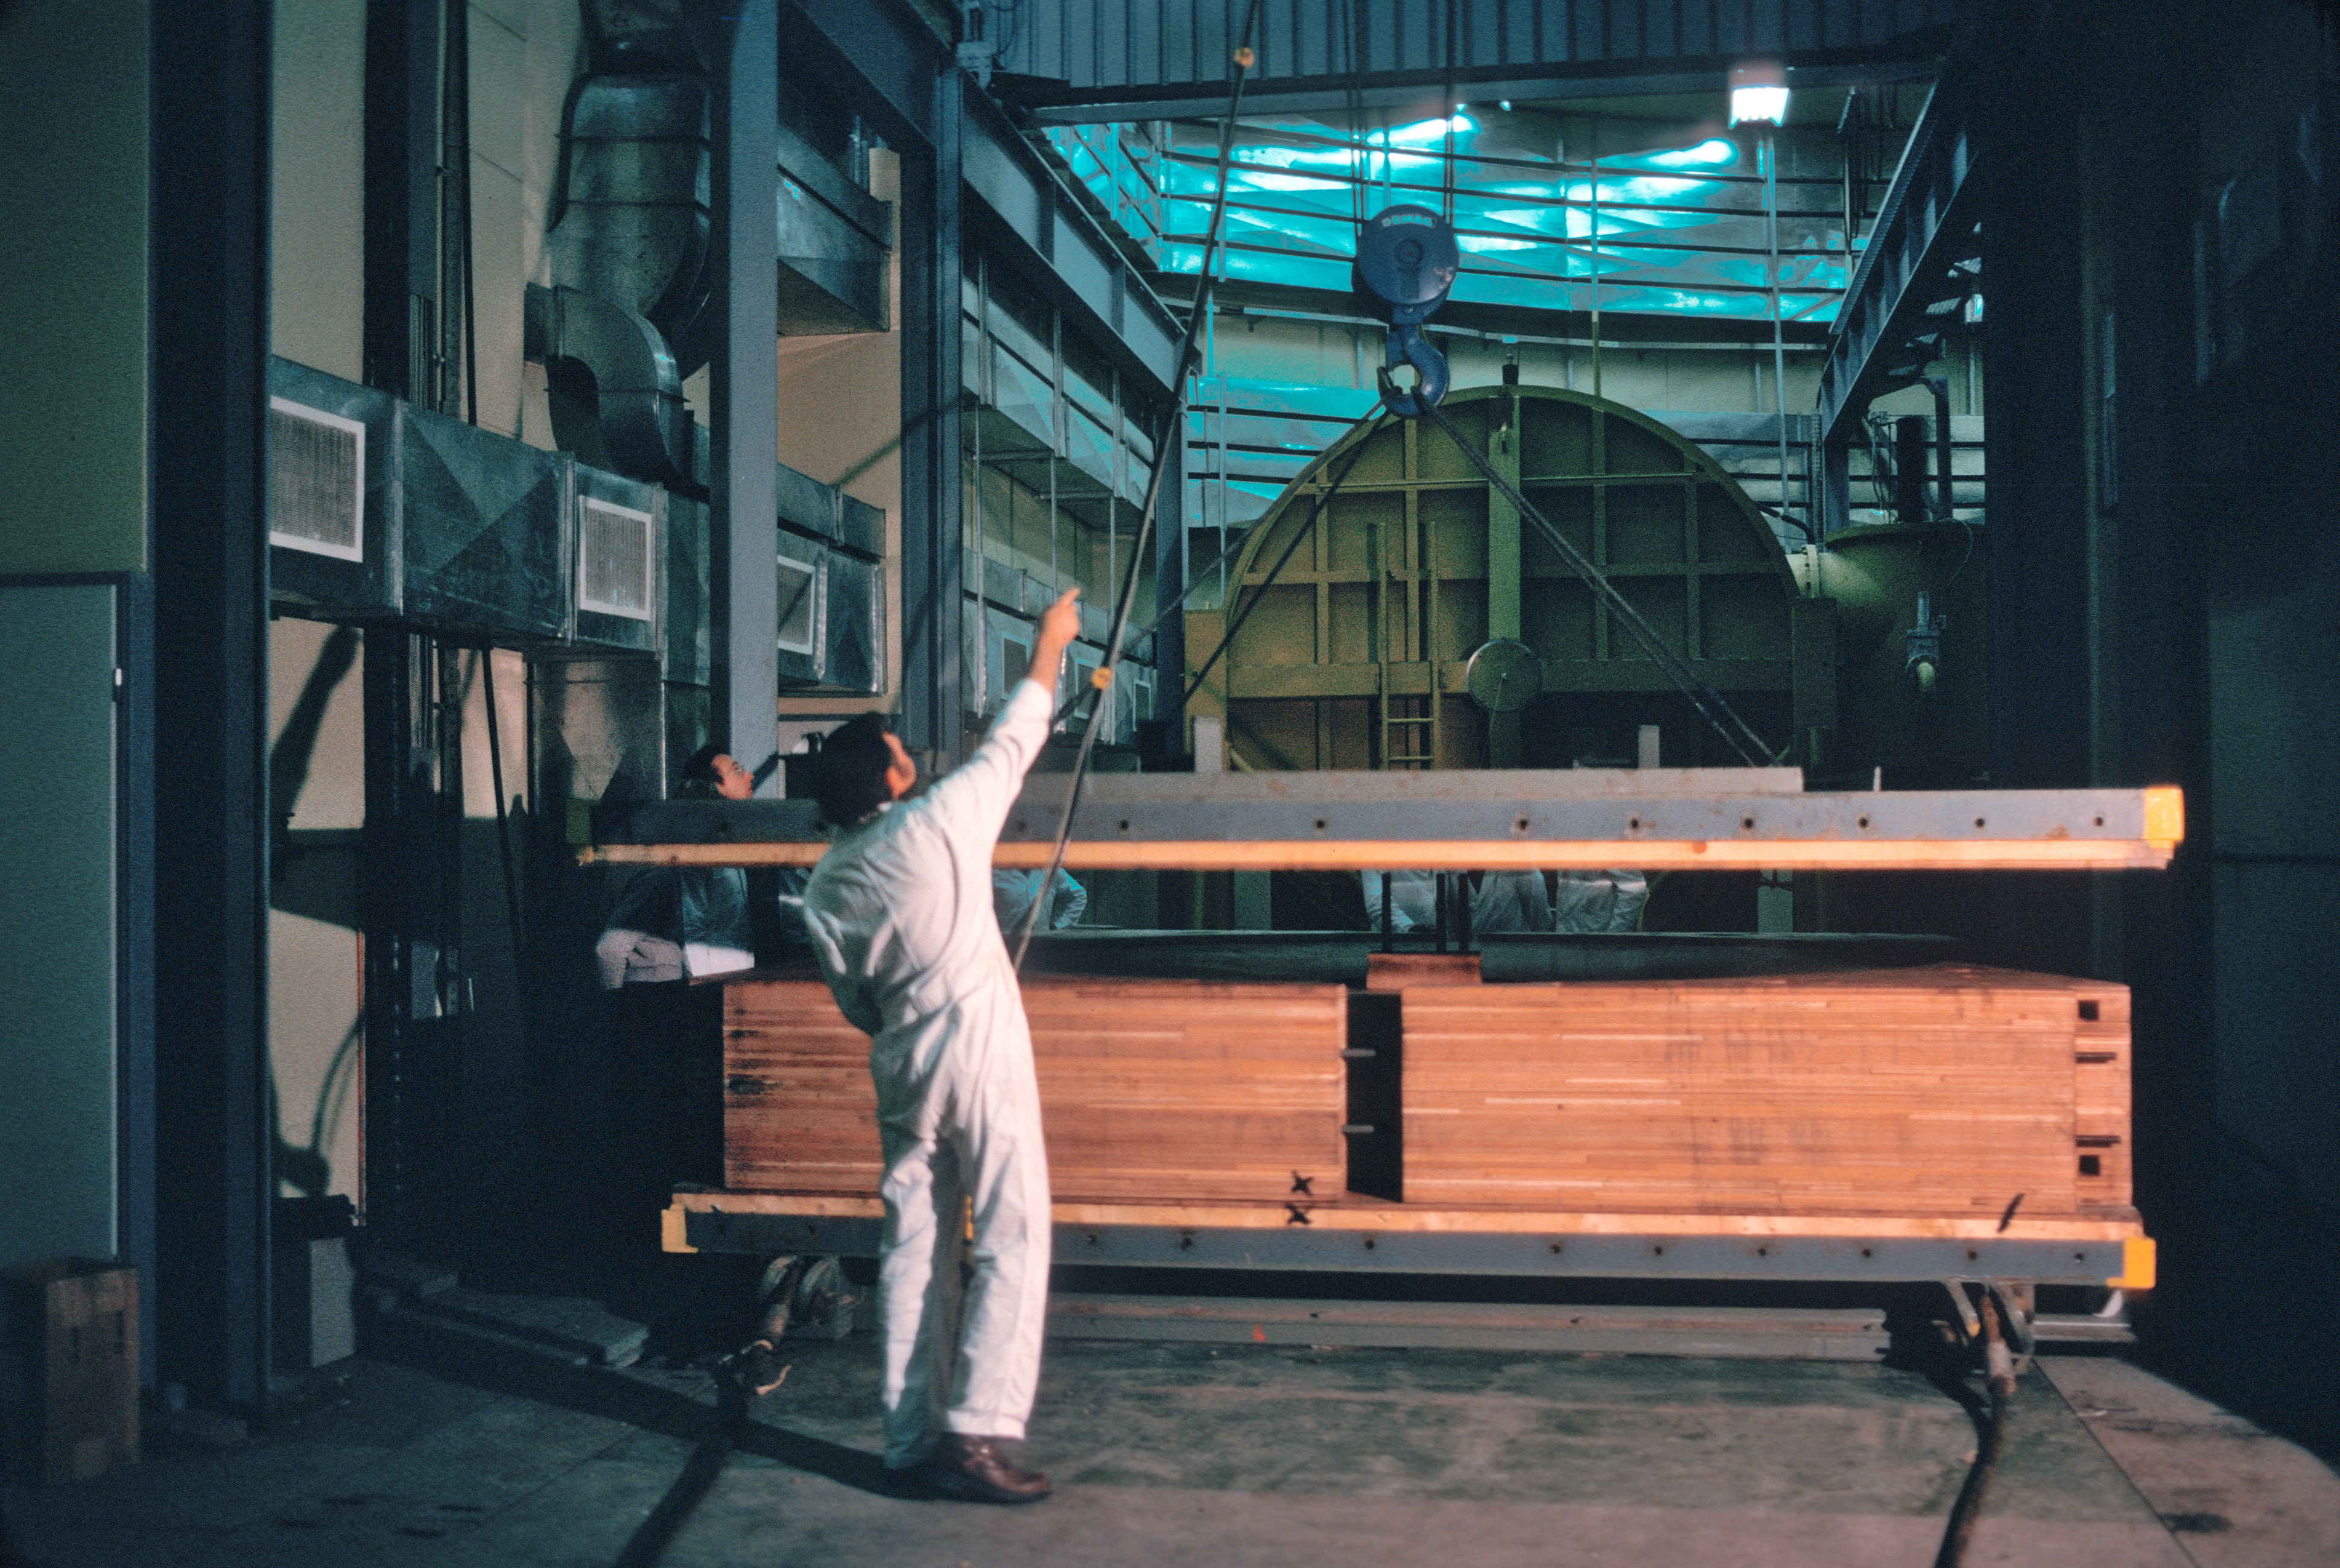

The primary mirror of the ESO 3.6-metre telescope

Unpacking the 3.6-metre primary mirror from its crate.

Credit: ESO